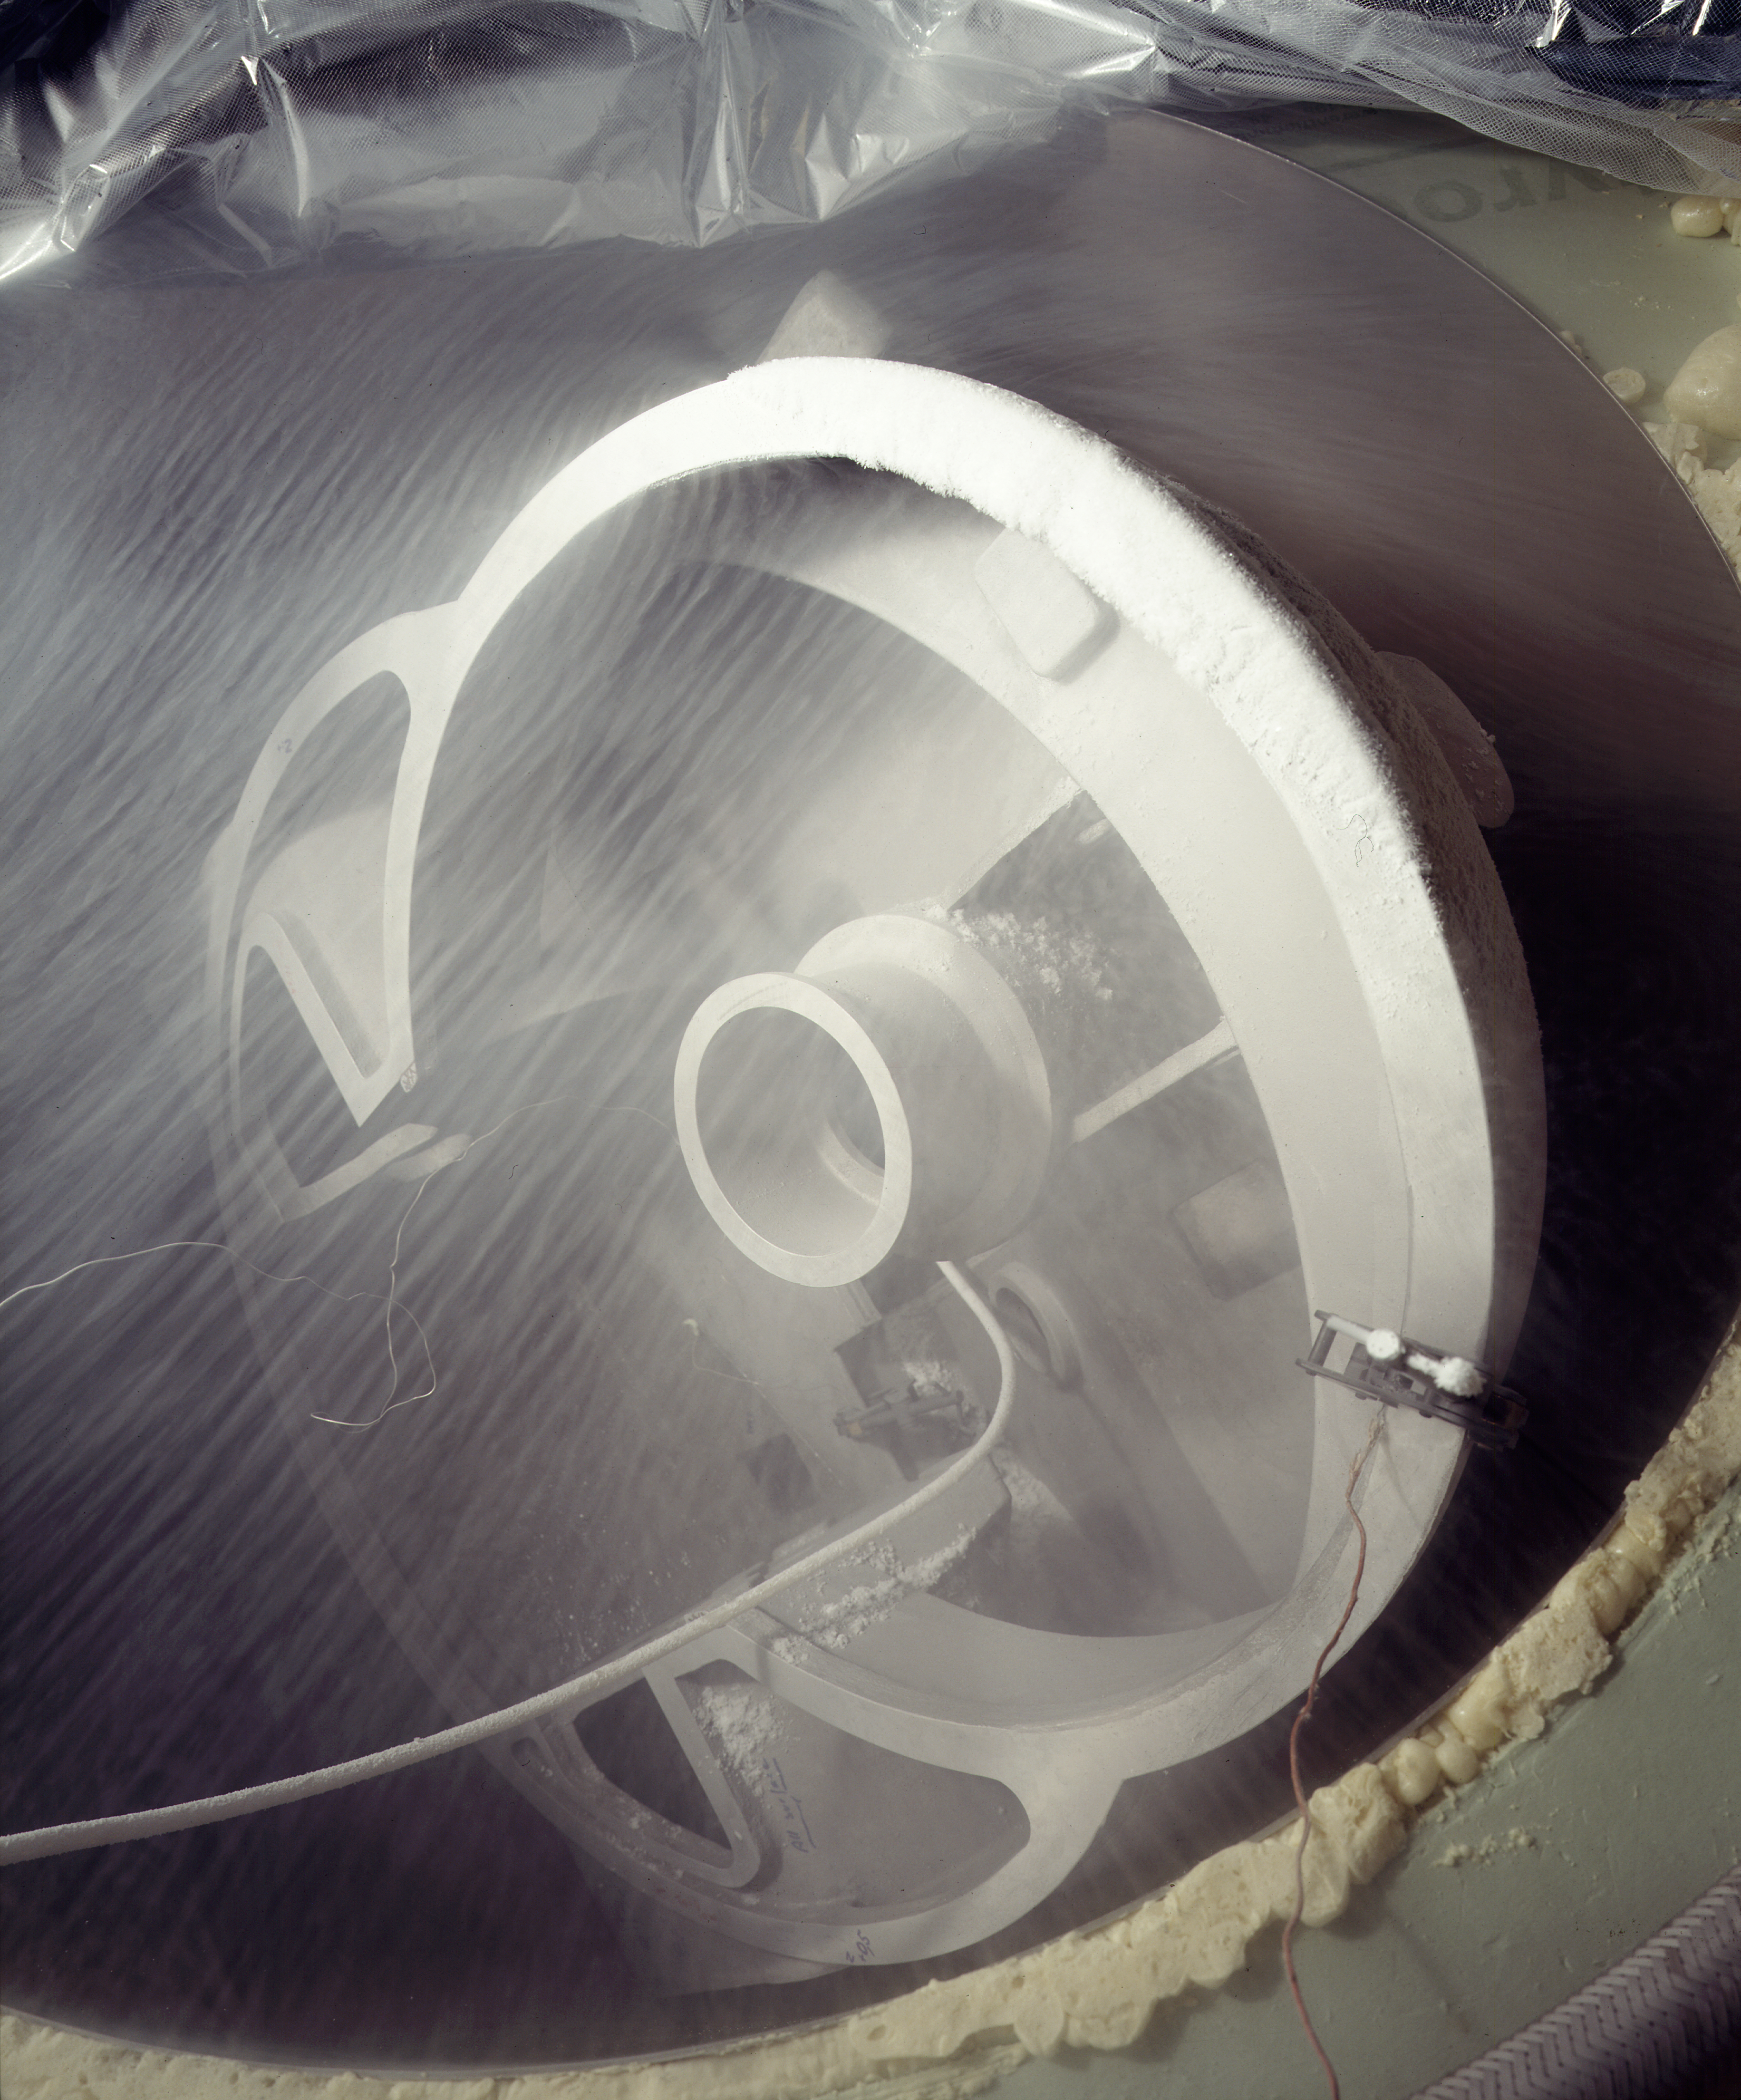

ISAAC cold structure

The ISAAC cold structure. ISAAC is an infrared (1 - 5 μm) imager and spectrograph mounted on the Nasmyth B focus of the VLT UT1. It has two independent arms, one equipped with a 1024 x 1024 Hawaii Rockwell array and the other with a 1024 x 1024 InSb Aladdin array from Santa Barbara Research Center. The Hawaii arm is used at short wavelengths (1 - 2.5 μm). The Aladdin arm is used predominantly at long wavelengths (3 - 5 μm) but is also available for short wavelength imaging with broad band filters.

Credit: ESO